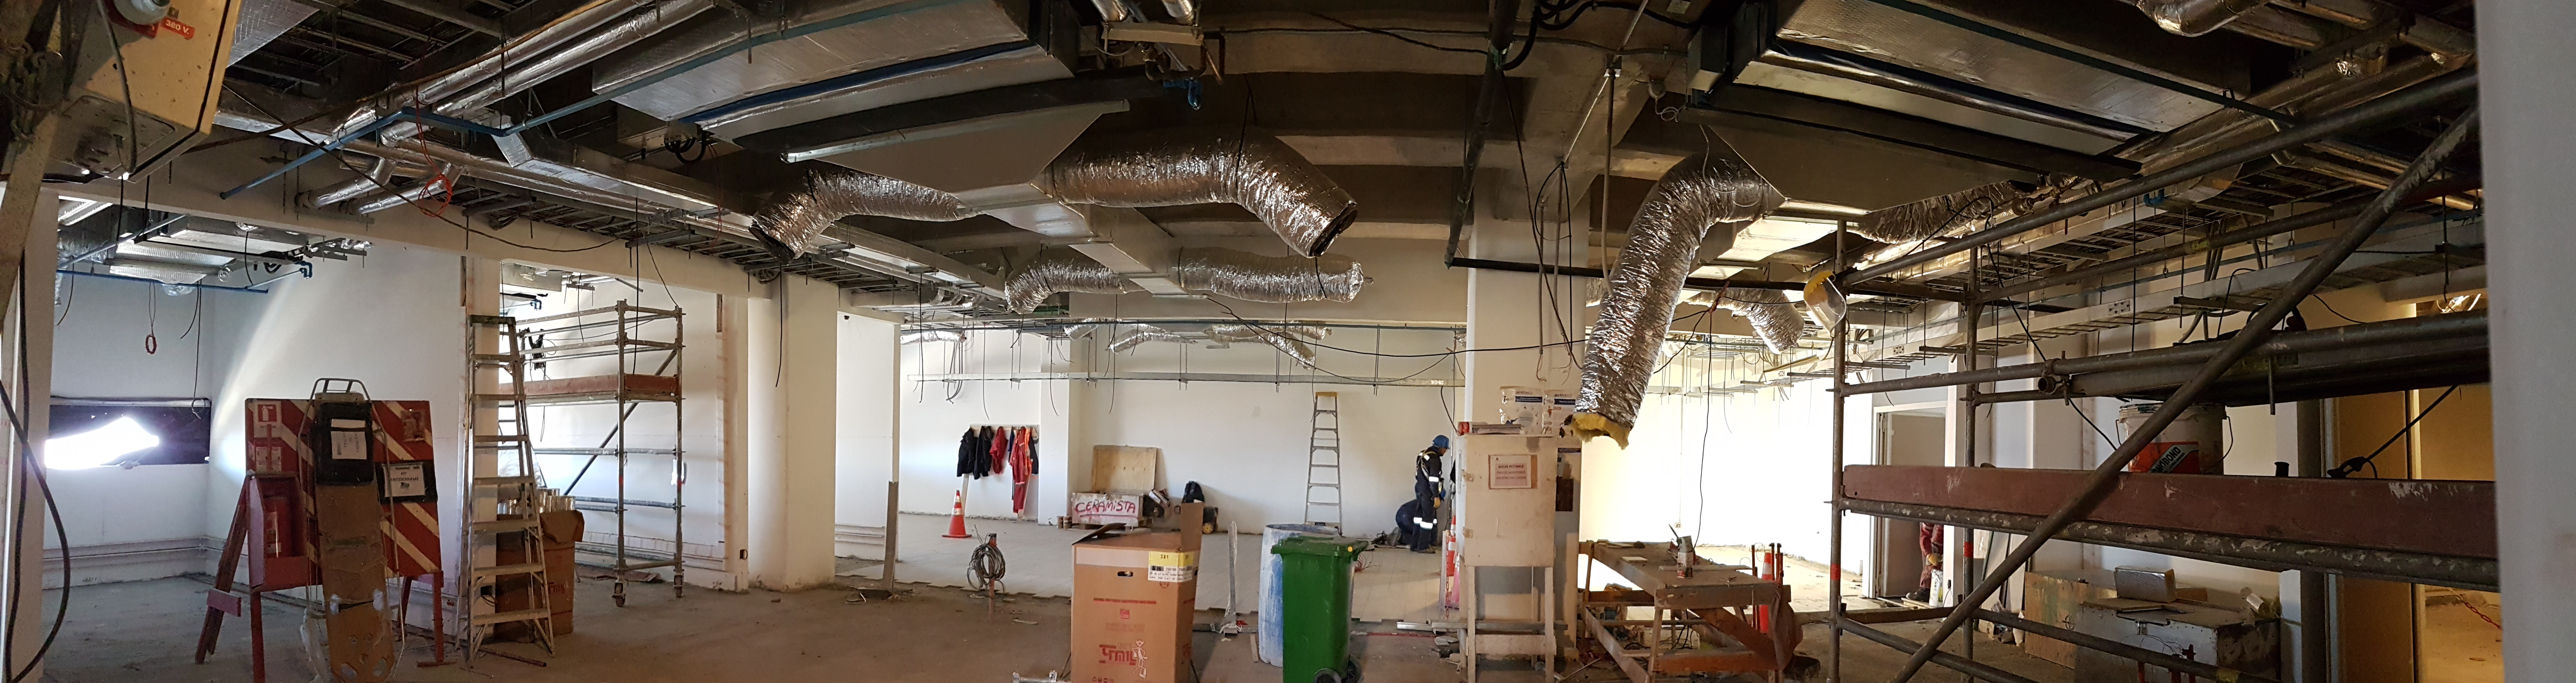

Weekly Construction Photos

Photos of summit construction status taken on August 8, 2017.

Credit: Rubin Observatory/NSF/AURA